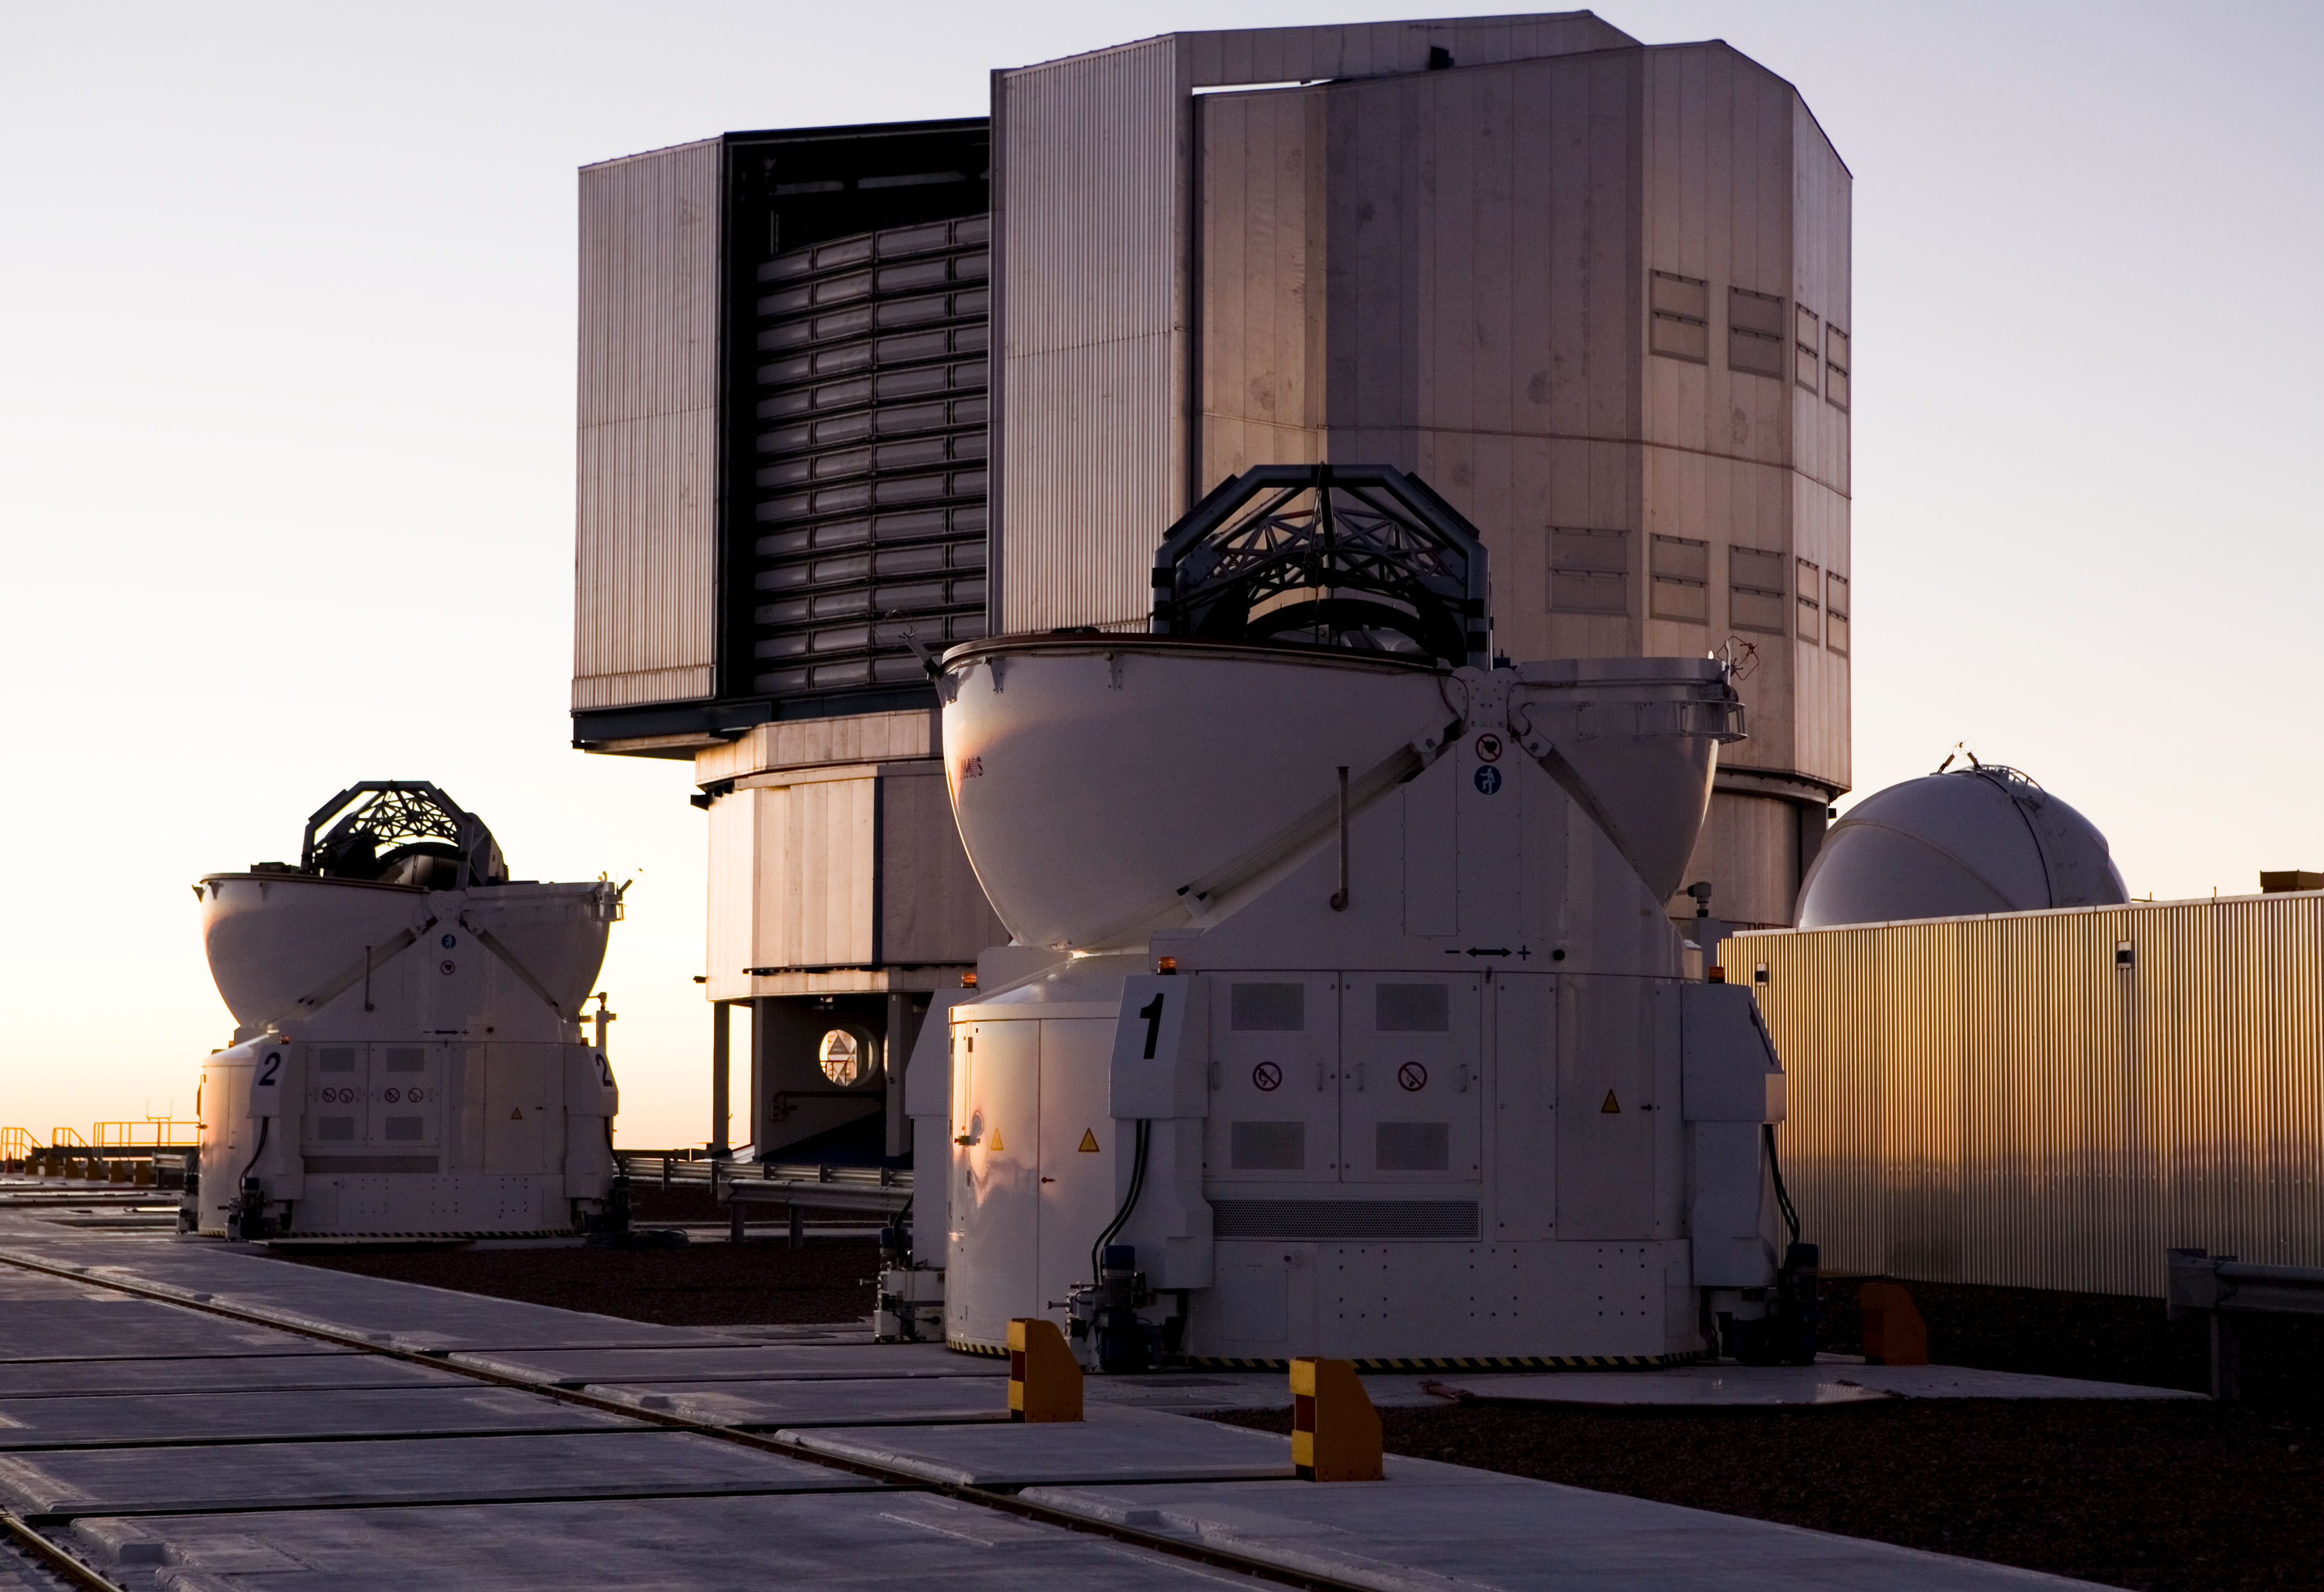

Two Auxiliary Telescopes and one Unit Telescope

Two 1.8m Auxiliary Telescopes in front of one of the 8.2m Unit Telescopes at the Paranal Observatory in Chile. Dec2005

Credit: ESO/H.H.Heyer